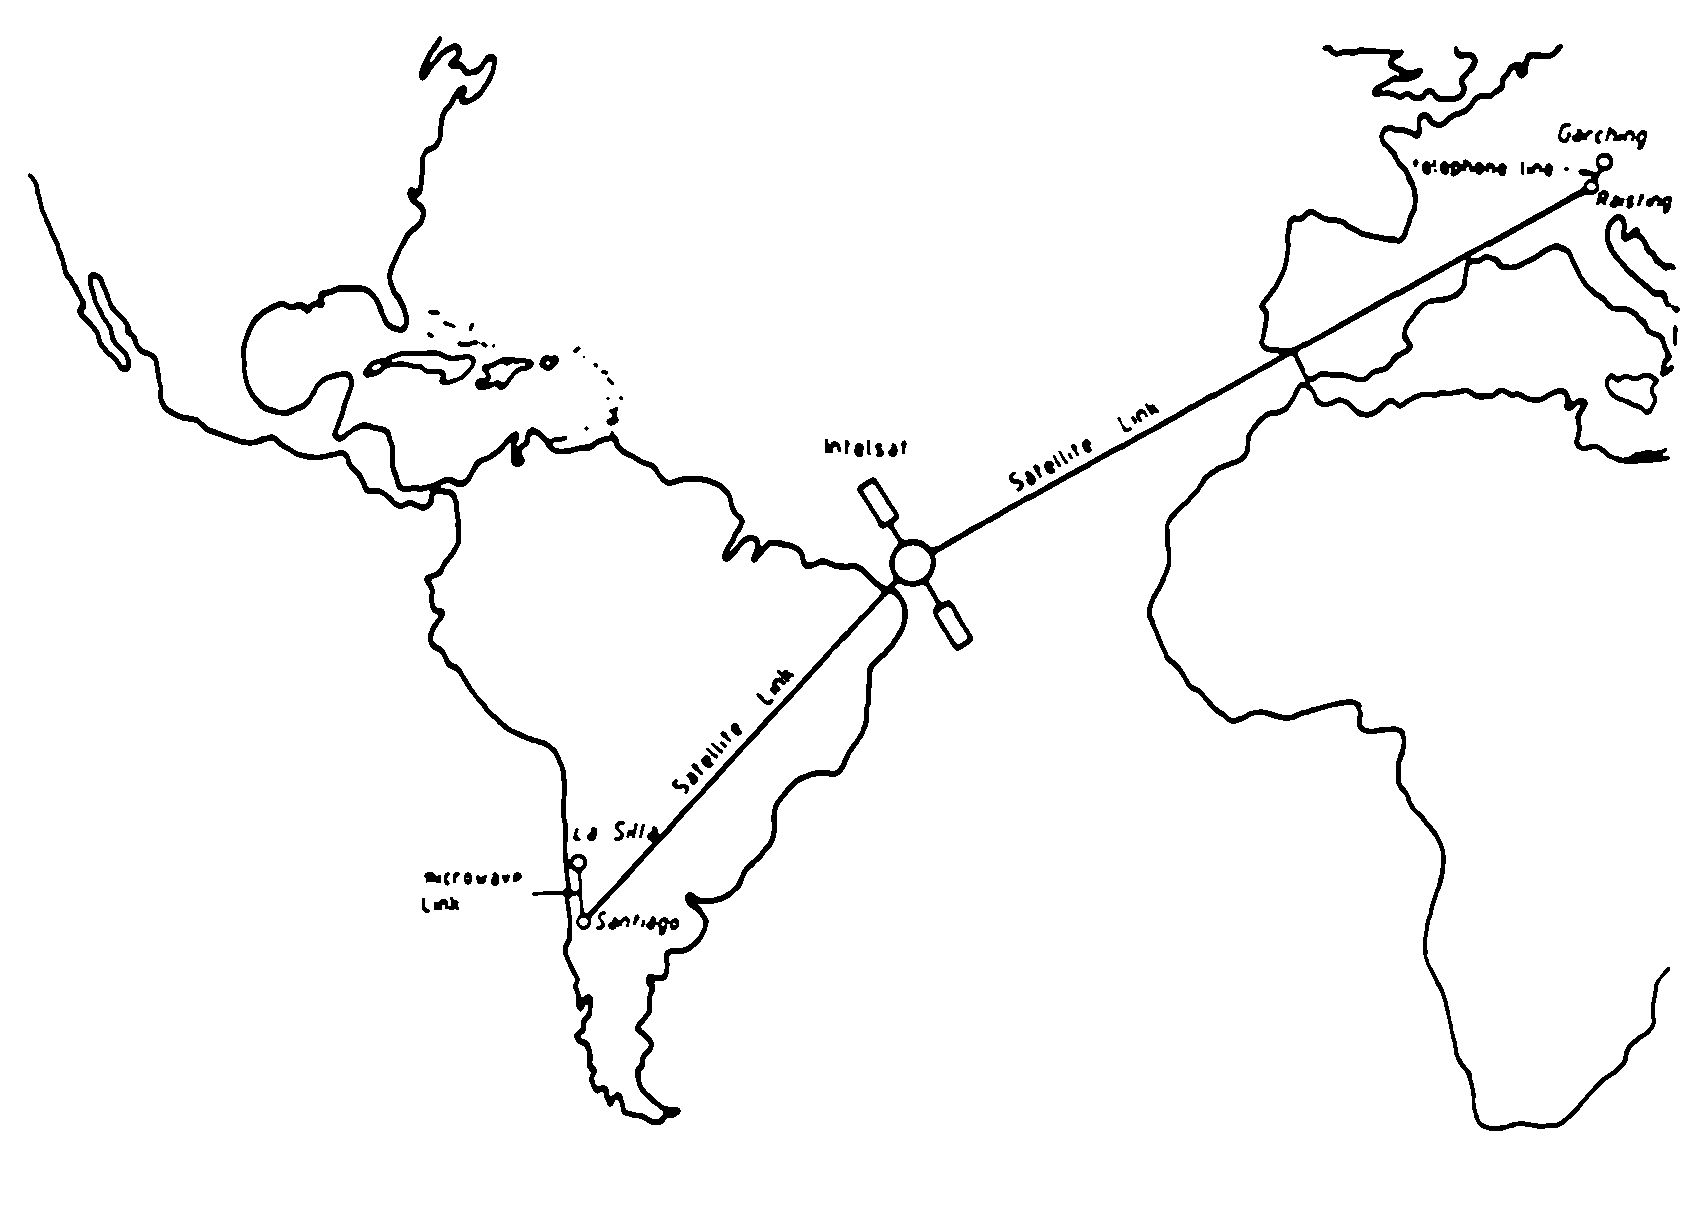

The link between Garching and La Silla

The link between Garching and La Silla.

Credit: ESO